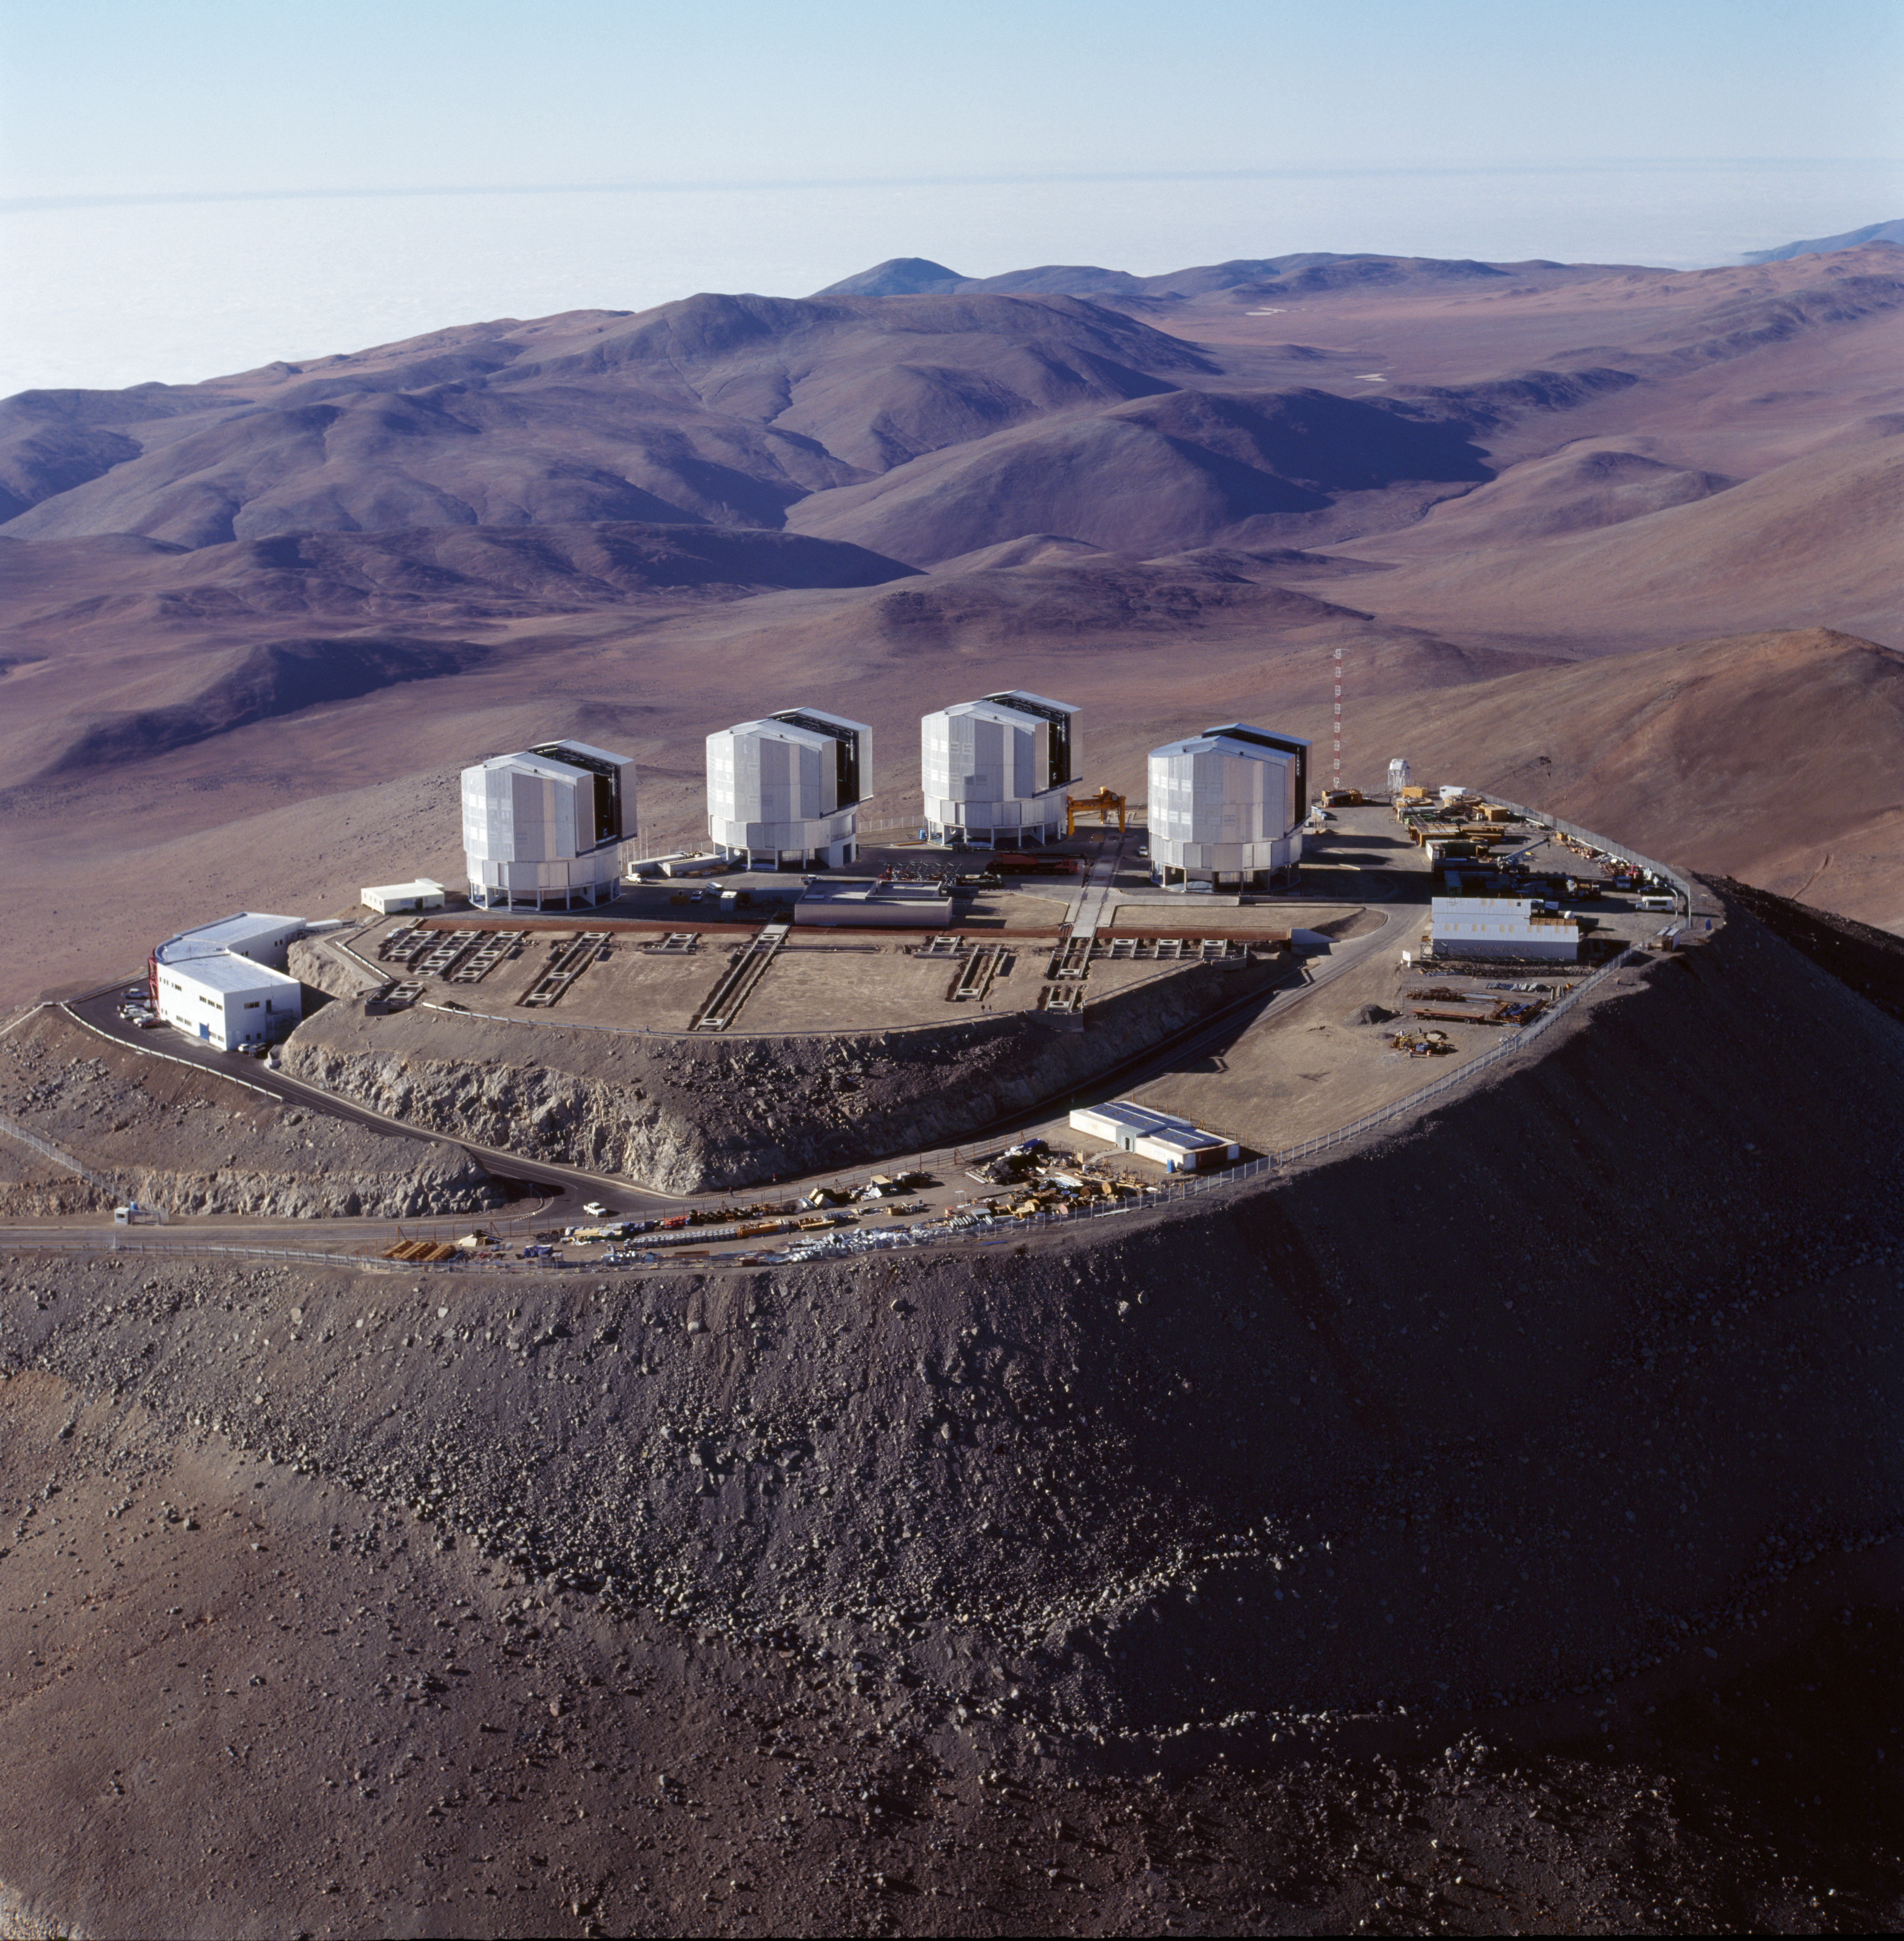

Paranal Observatory

The Paranal Observatory in the Chilean Atacama Desert in November 1999.

Credit: ESO